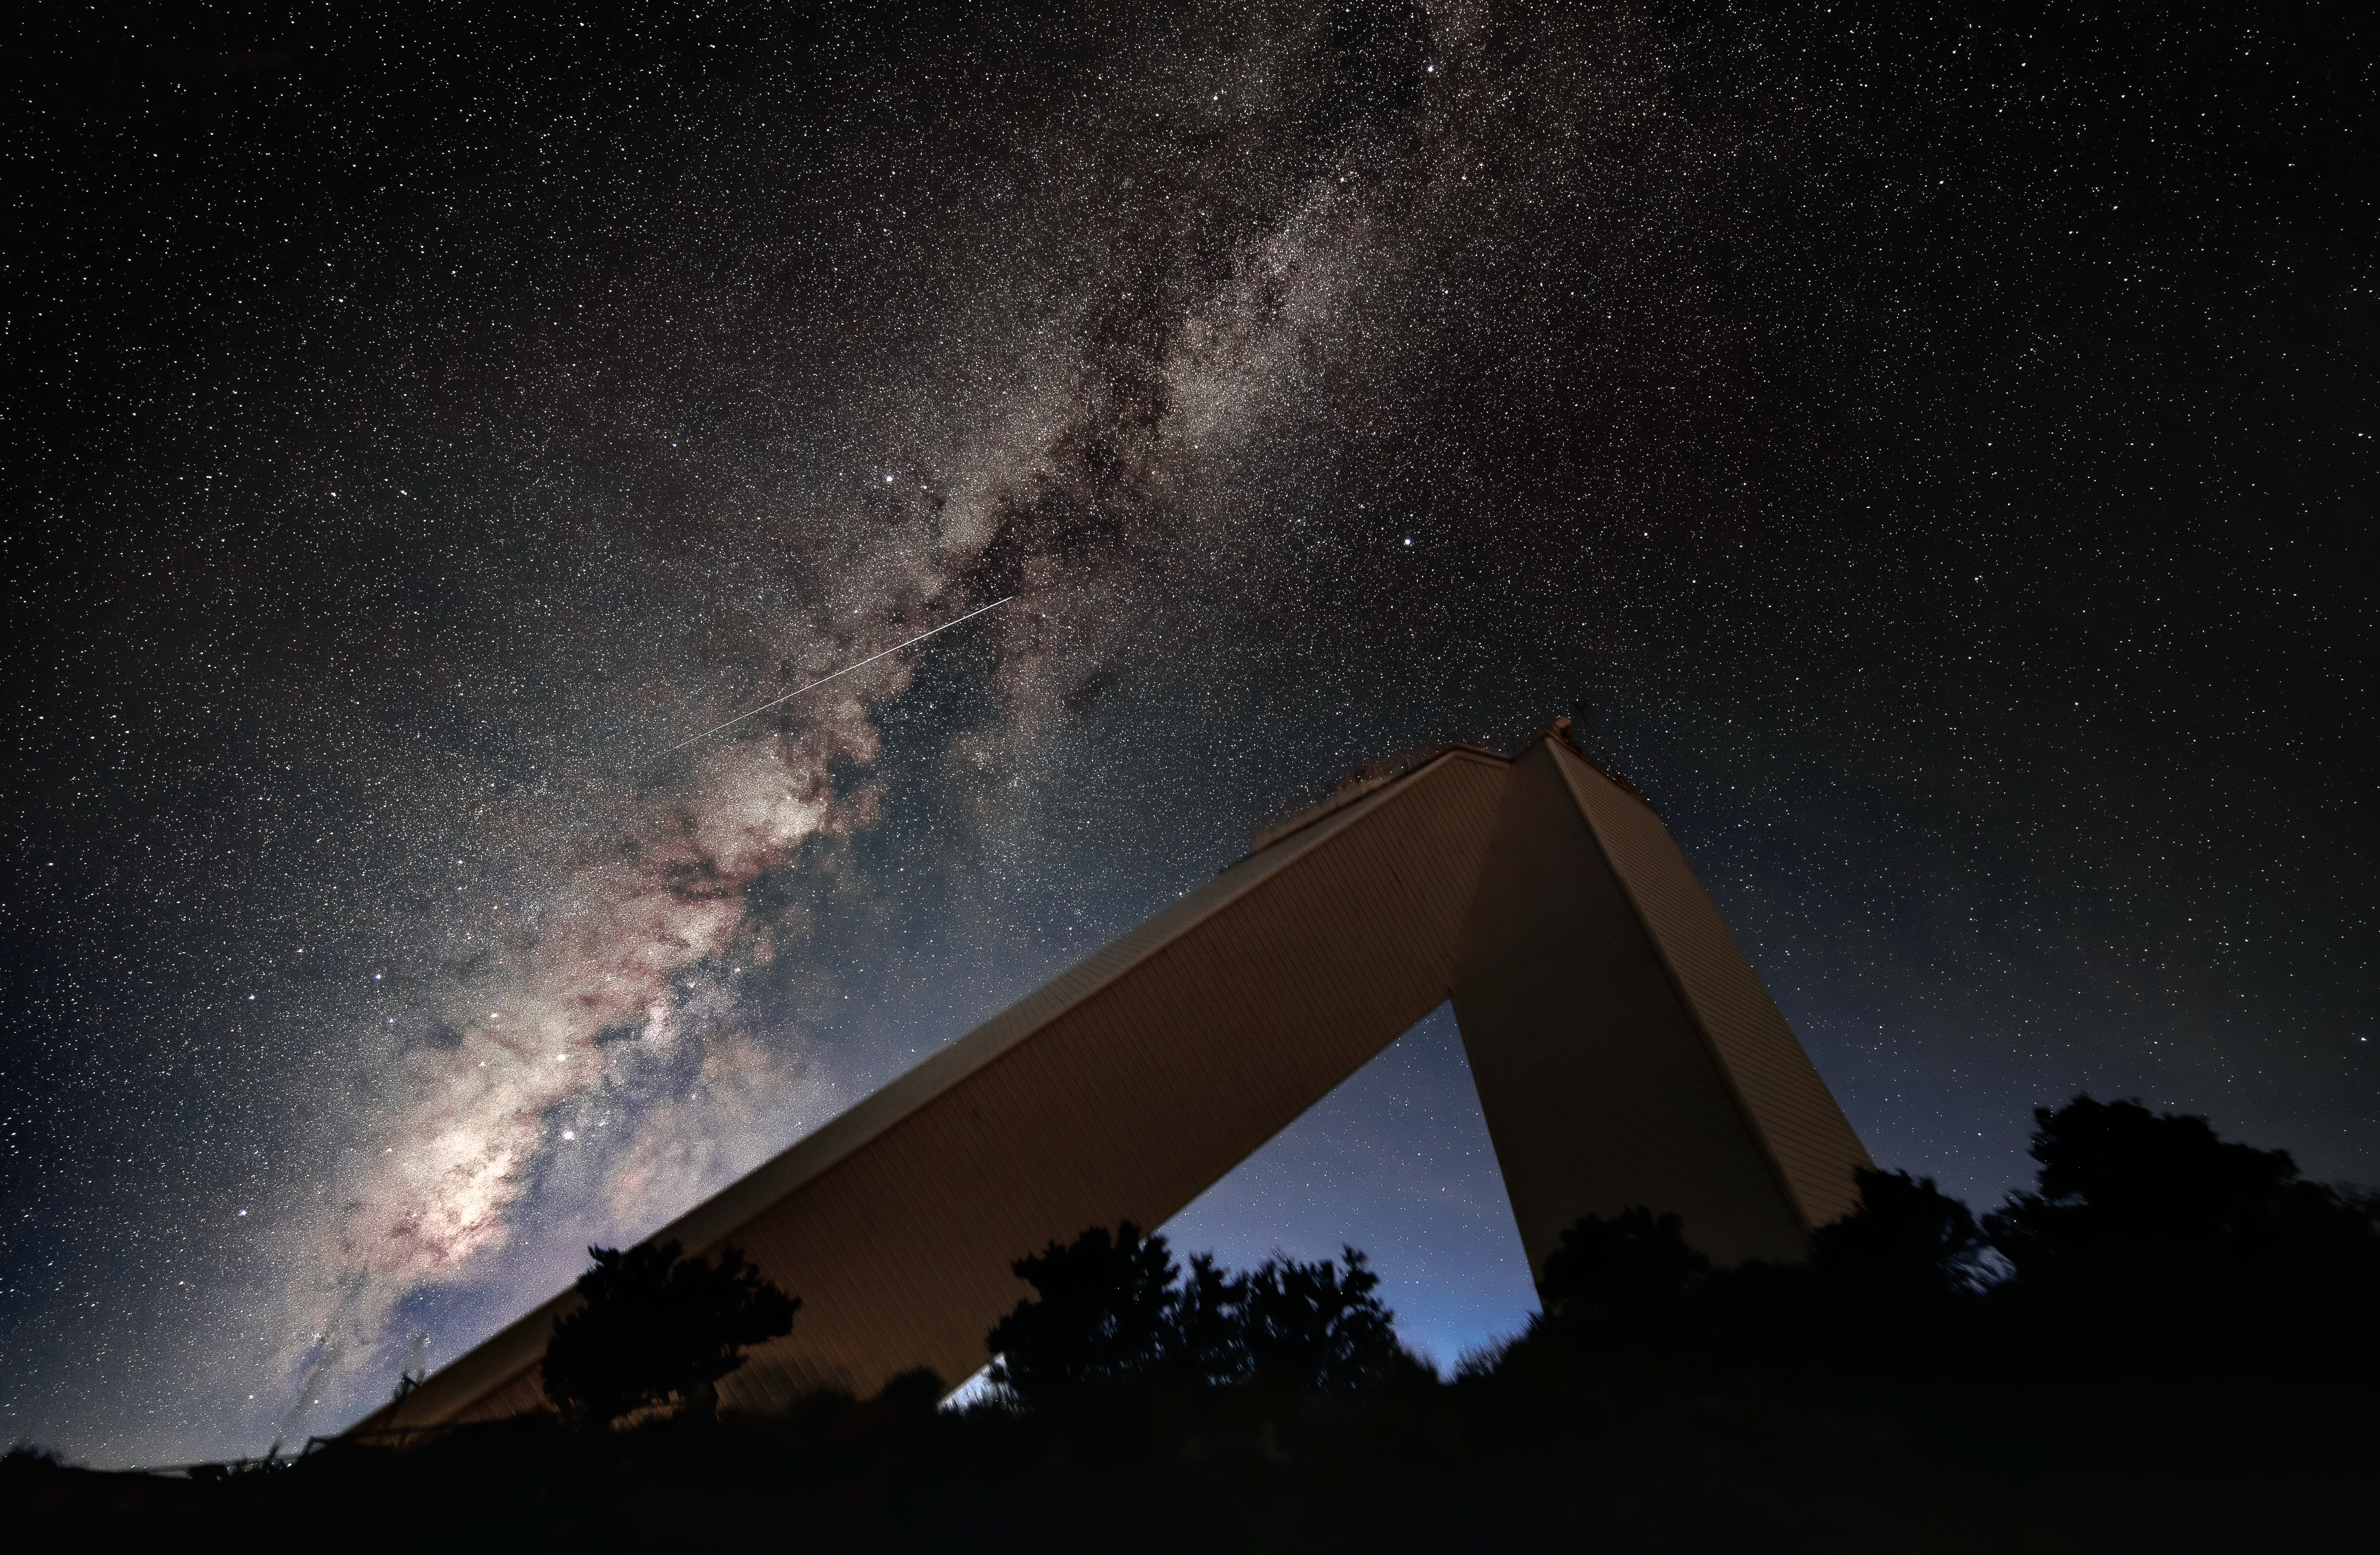

McMath Pierce Solar Telescope Facility with Milky Way

This photo, taken in 2018, shows the McMath-Pierce Solar Telescope building set against the backdrop of the Milky Way and a meteor (or shooting star) streaking across the sky. The McMath-Pierce facility is now embarking on a new mission to become the home of the NOIRLab Windows on the Universe Center for Astronomy Outreach, expected to open in early 2025.

Credit: KPNO/NOIRLab/NSF/AURA/D. Salman